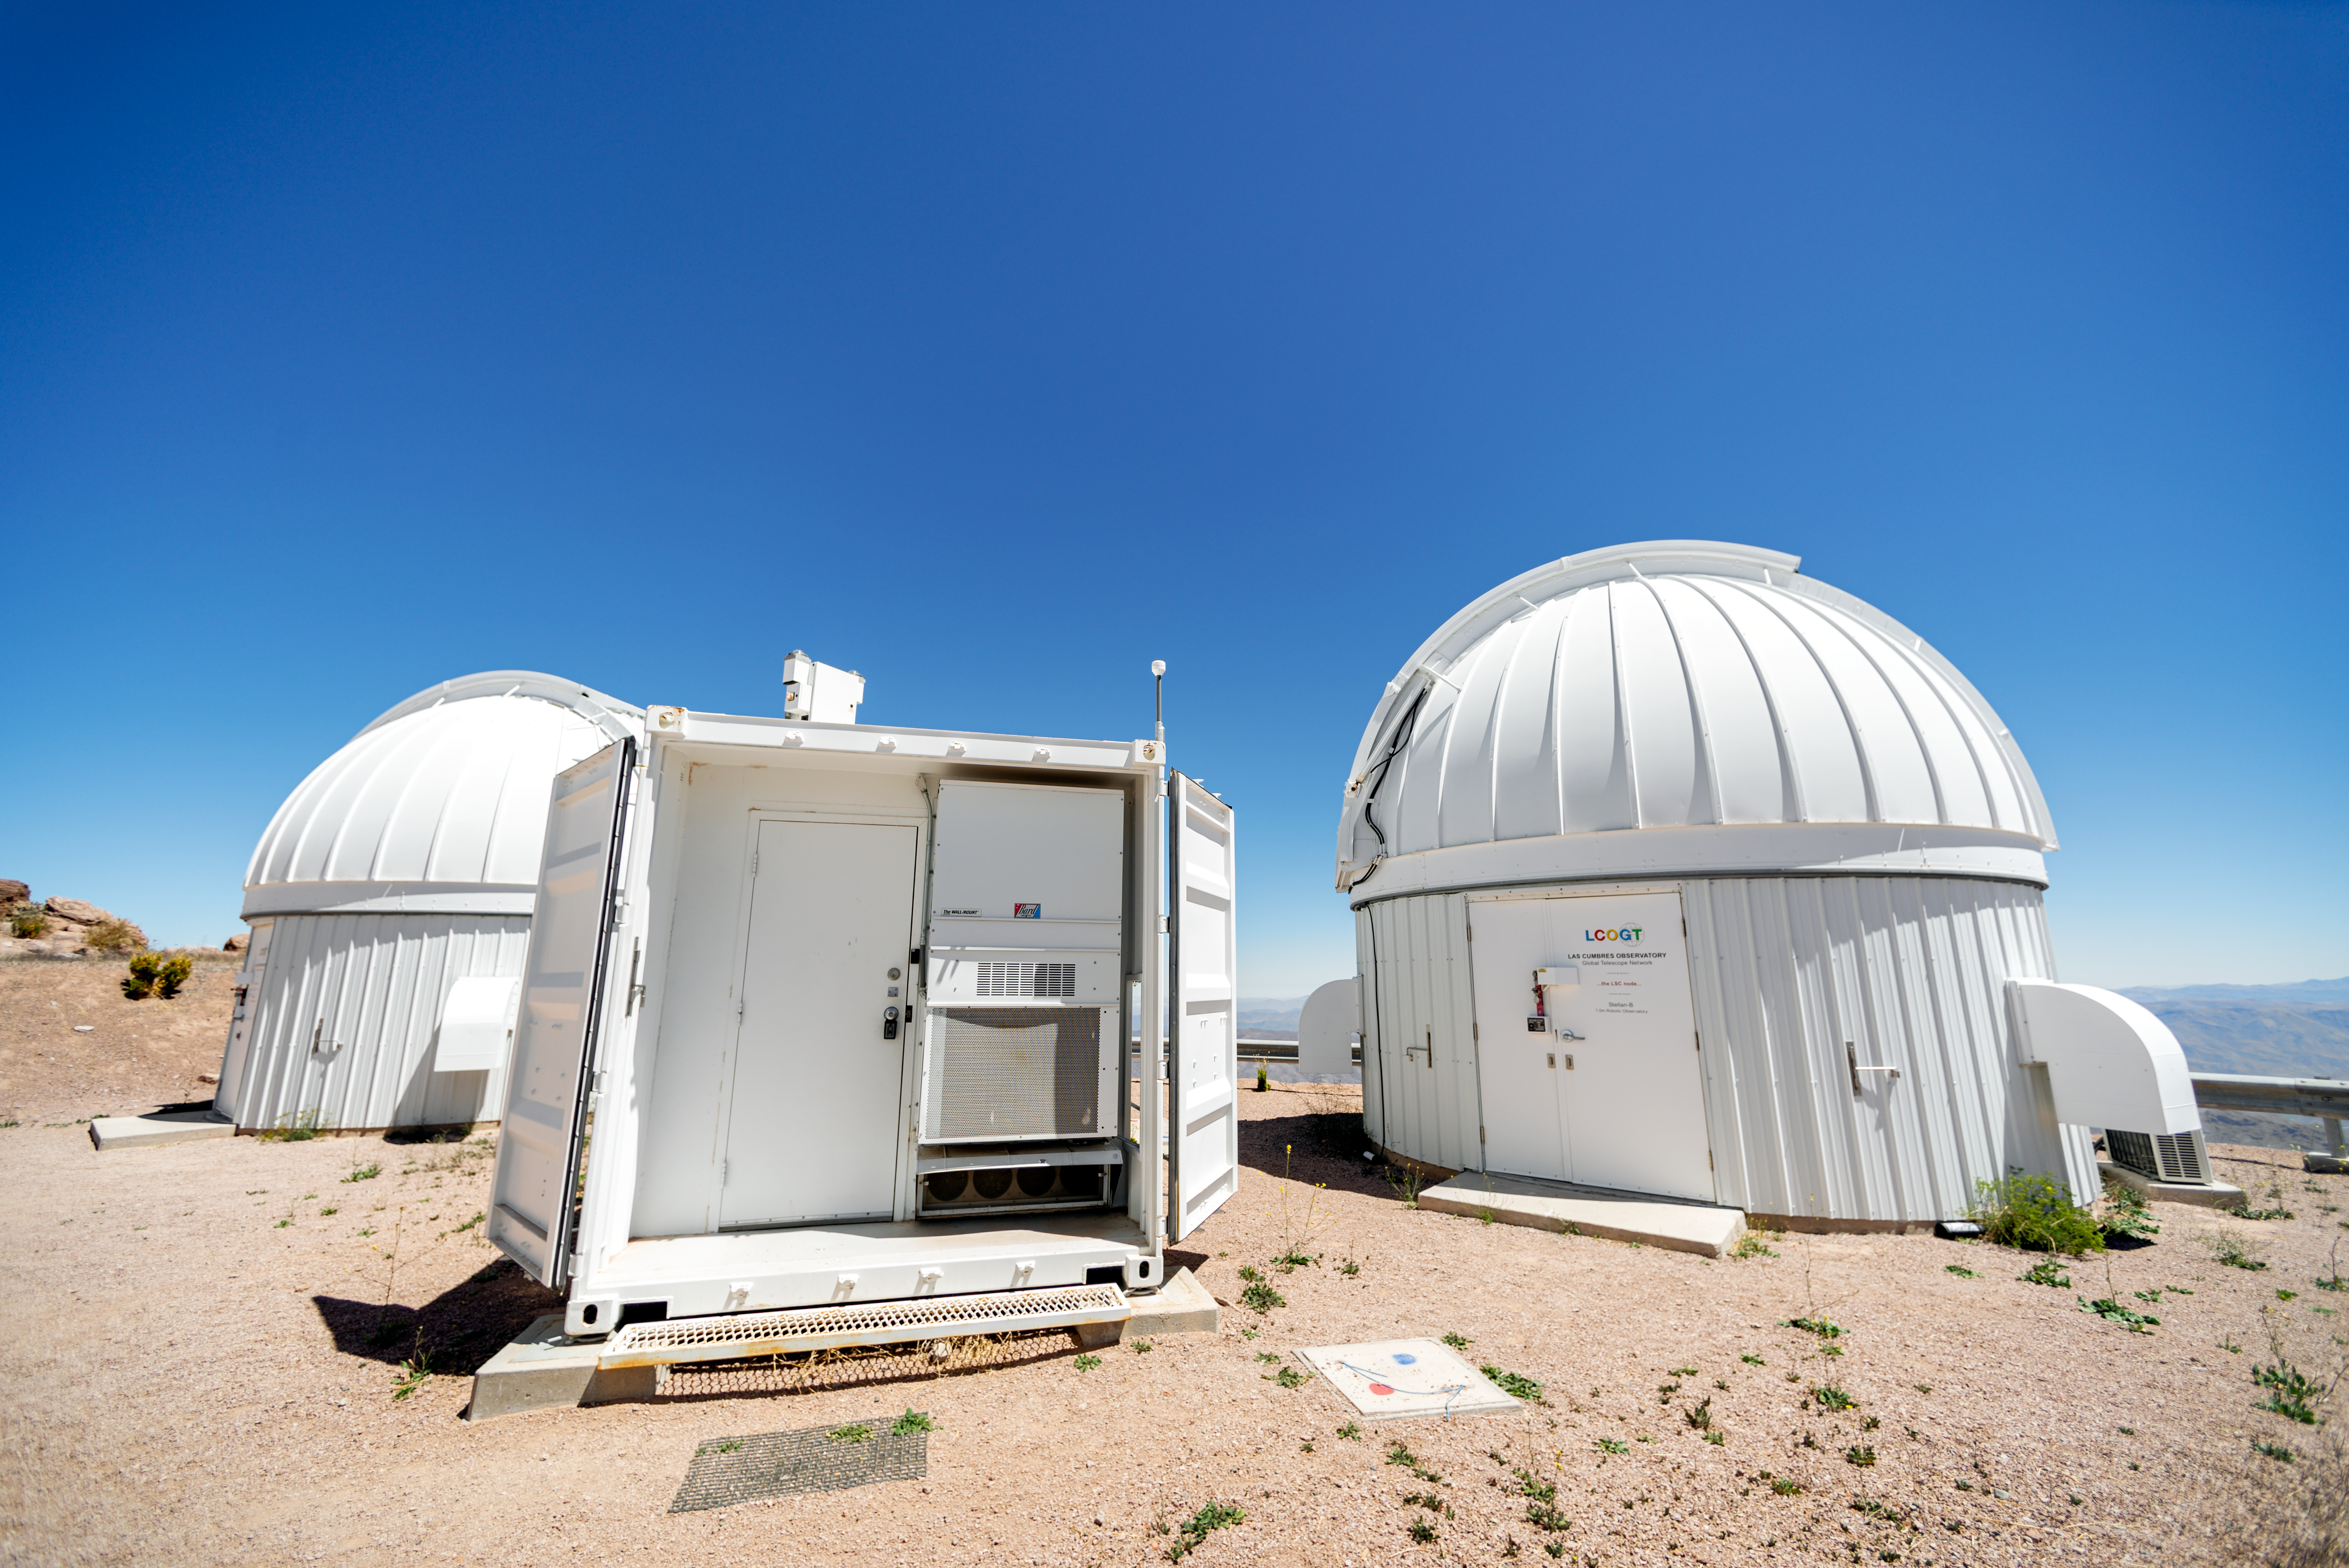

Las Cumbres Observatory 1-meter Telescope Domes

Las Cumbres Observatory 1-meter Telescope domes at Cerro Tololo Inter-American Observatory in Chile.

Credit: CTIO/NOIRLab/NSF/AURA